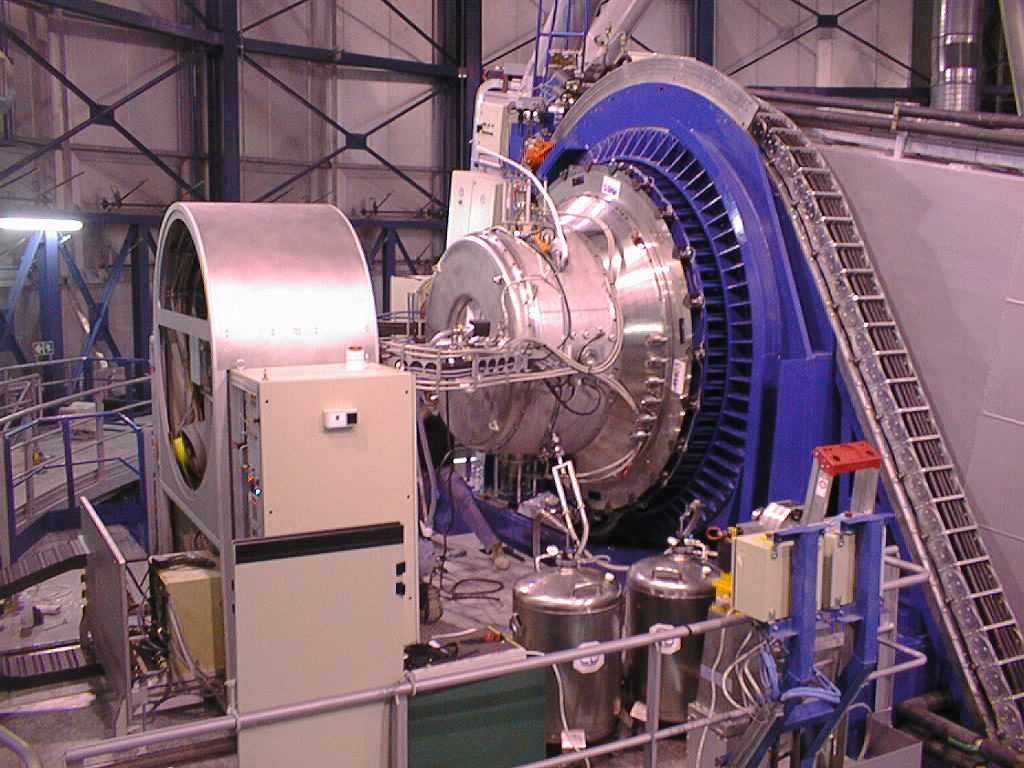

ISAAC mounted on VLT UT1

ISAAC has been mounted at the UT1 Nasmyth B adaptor-rotator right; blue colour), while preparations are being made to perform the first observations. The co-rotator system (left) through which the various cables are fed to the instrument, is also well visible. (Photo obtained on November 16, 1998).

Credit: ESO